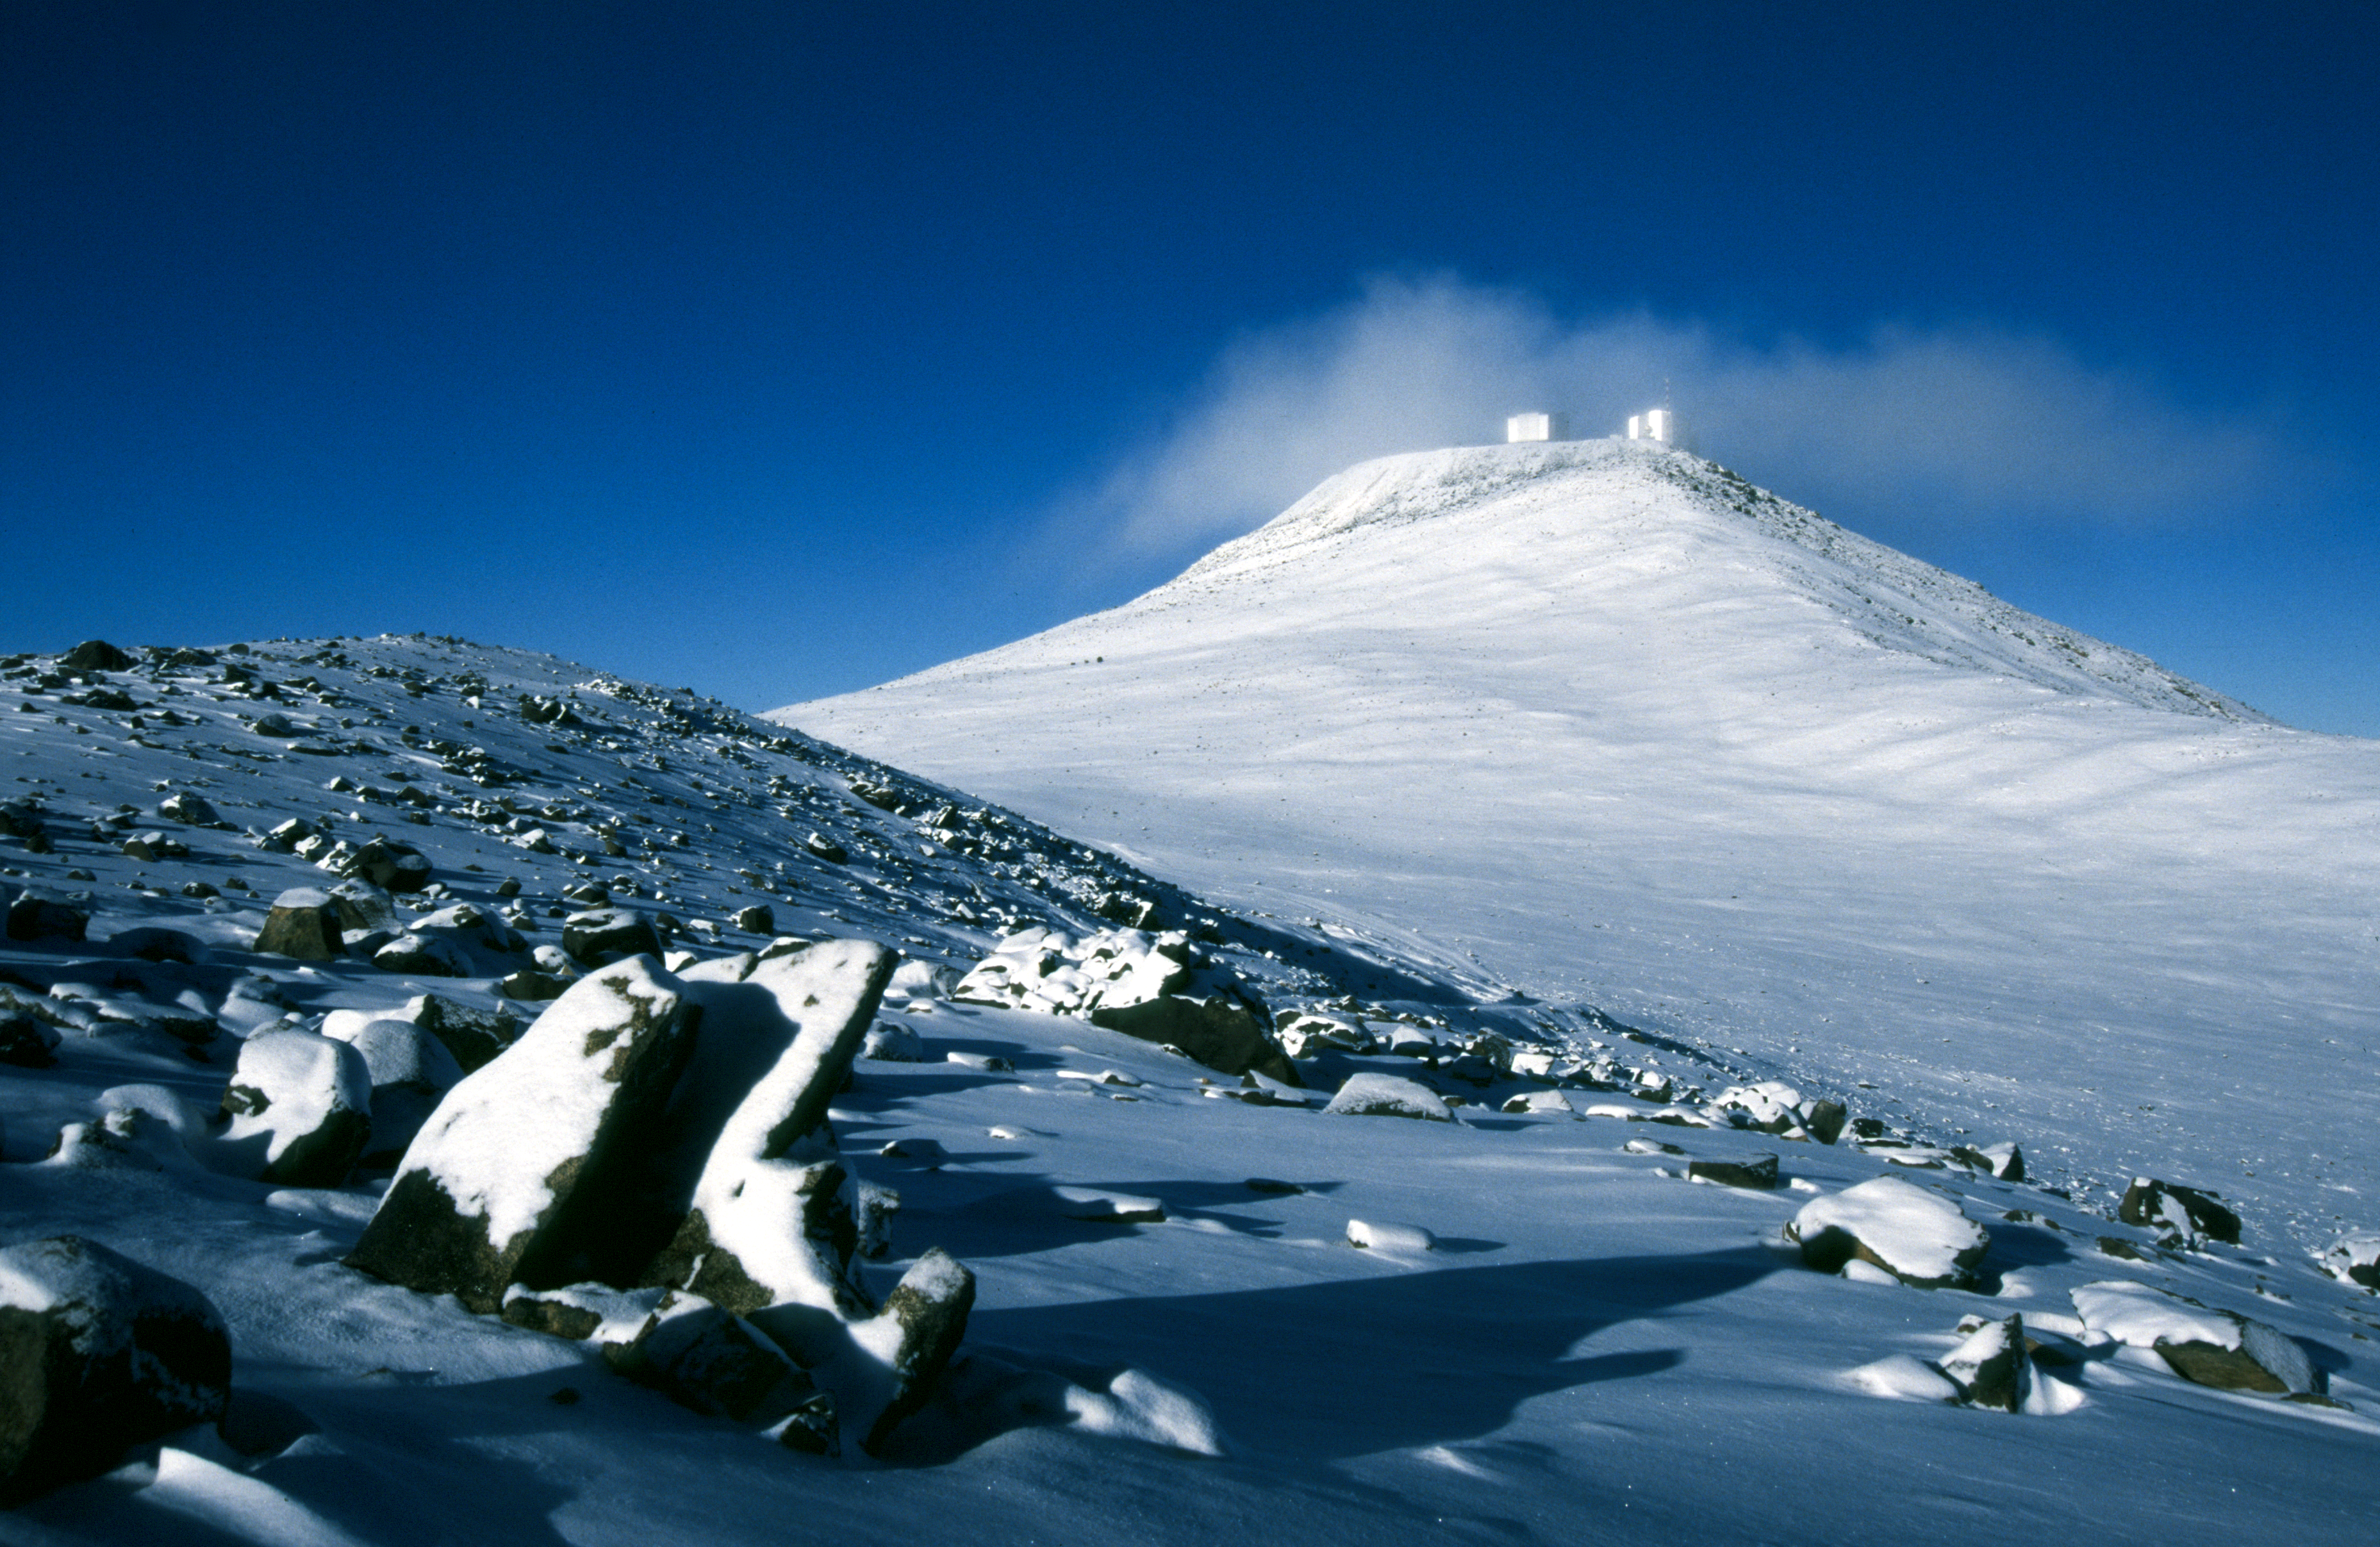

Paranal under snow

Cerro Paranal, in the Chilean Atacama Desert, is considered one of the best astronomical observing sites in the world. It is home to ESO’s Very Large Telescope (VLT), the flagship facility for European ground-based astronomy.

The humidity at Paranal is generally below five percent and the overall precipitation is only 4 mm per year — a rather dry place indeed. It does, on very rare occasions, snow on this 2600-metre-high peak as illustrated by this beautiful image taken in 2002. The snow-covered terrain gleams under a bright blue sky as the snow storm passes.

Credit: ESO/G.Hüdepohl (atacamaphoto.com)